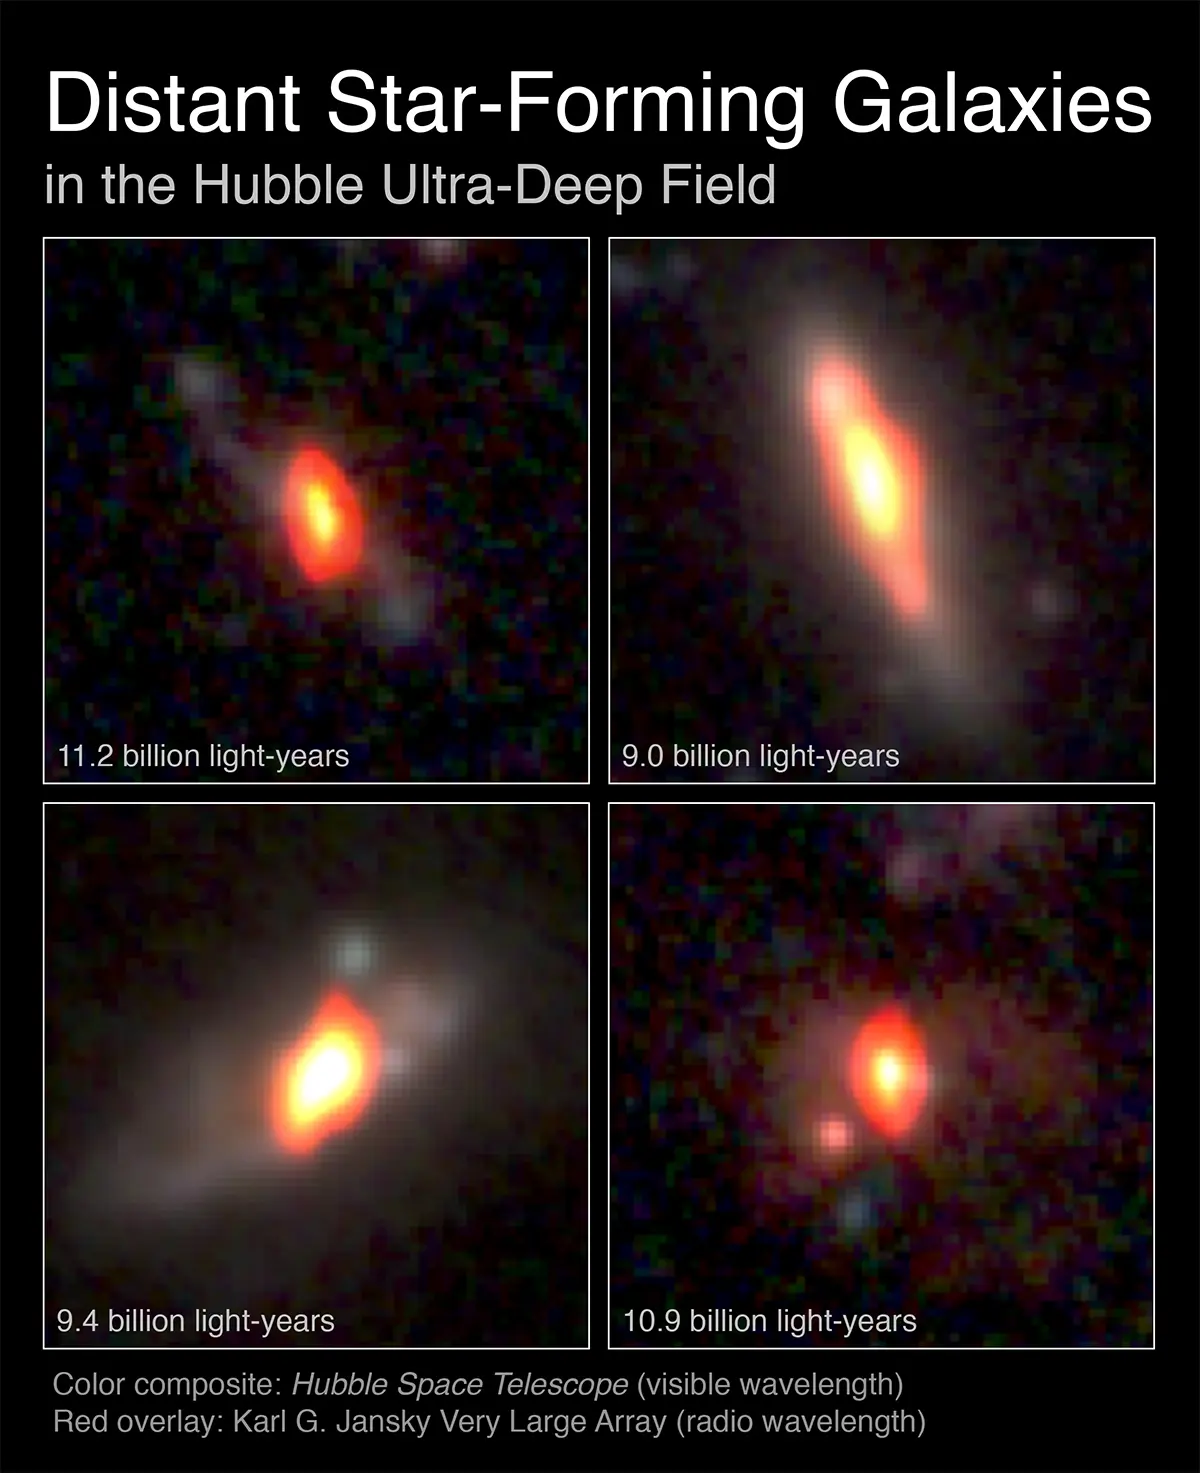

VLA and ALMA Team Up

Radio/Optical combination images of distant galaxies as seen with NSF’s Very Large Array and NASA’s Hubble Space Telescope. Their distances from Earth are indicated in the top set of images.

Credit: K. Trisupatsilp, NRAO/AUI/NSF, NASA